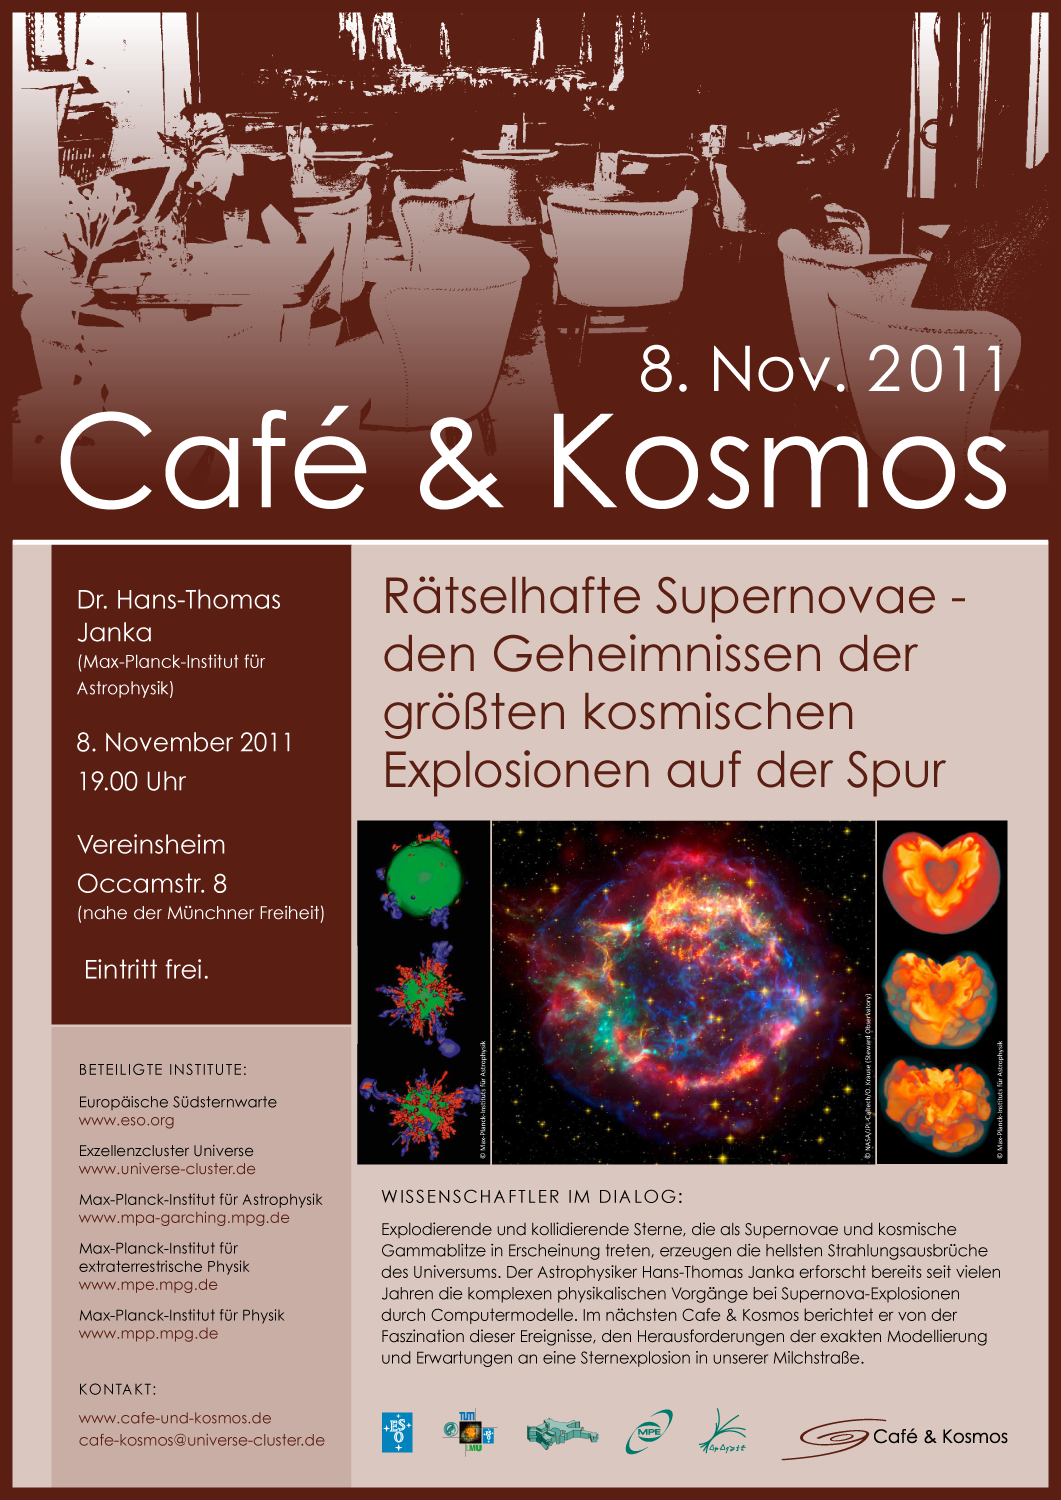

Poster: Café & Kosmos — Mysterious supernovae

For more information about this event, visit: http://www.eso.org/public/events/special-evt/cafe-and-kosmos.html

This product is only available in electronic form.

Credit: ESO